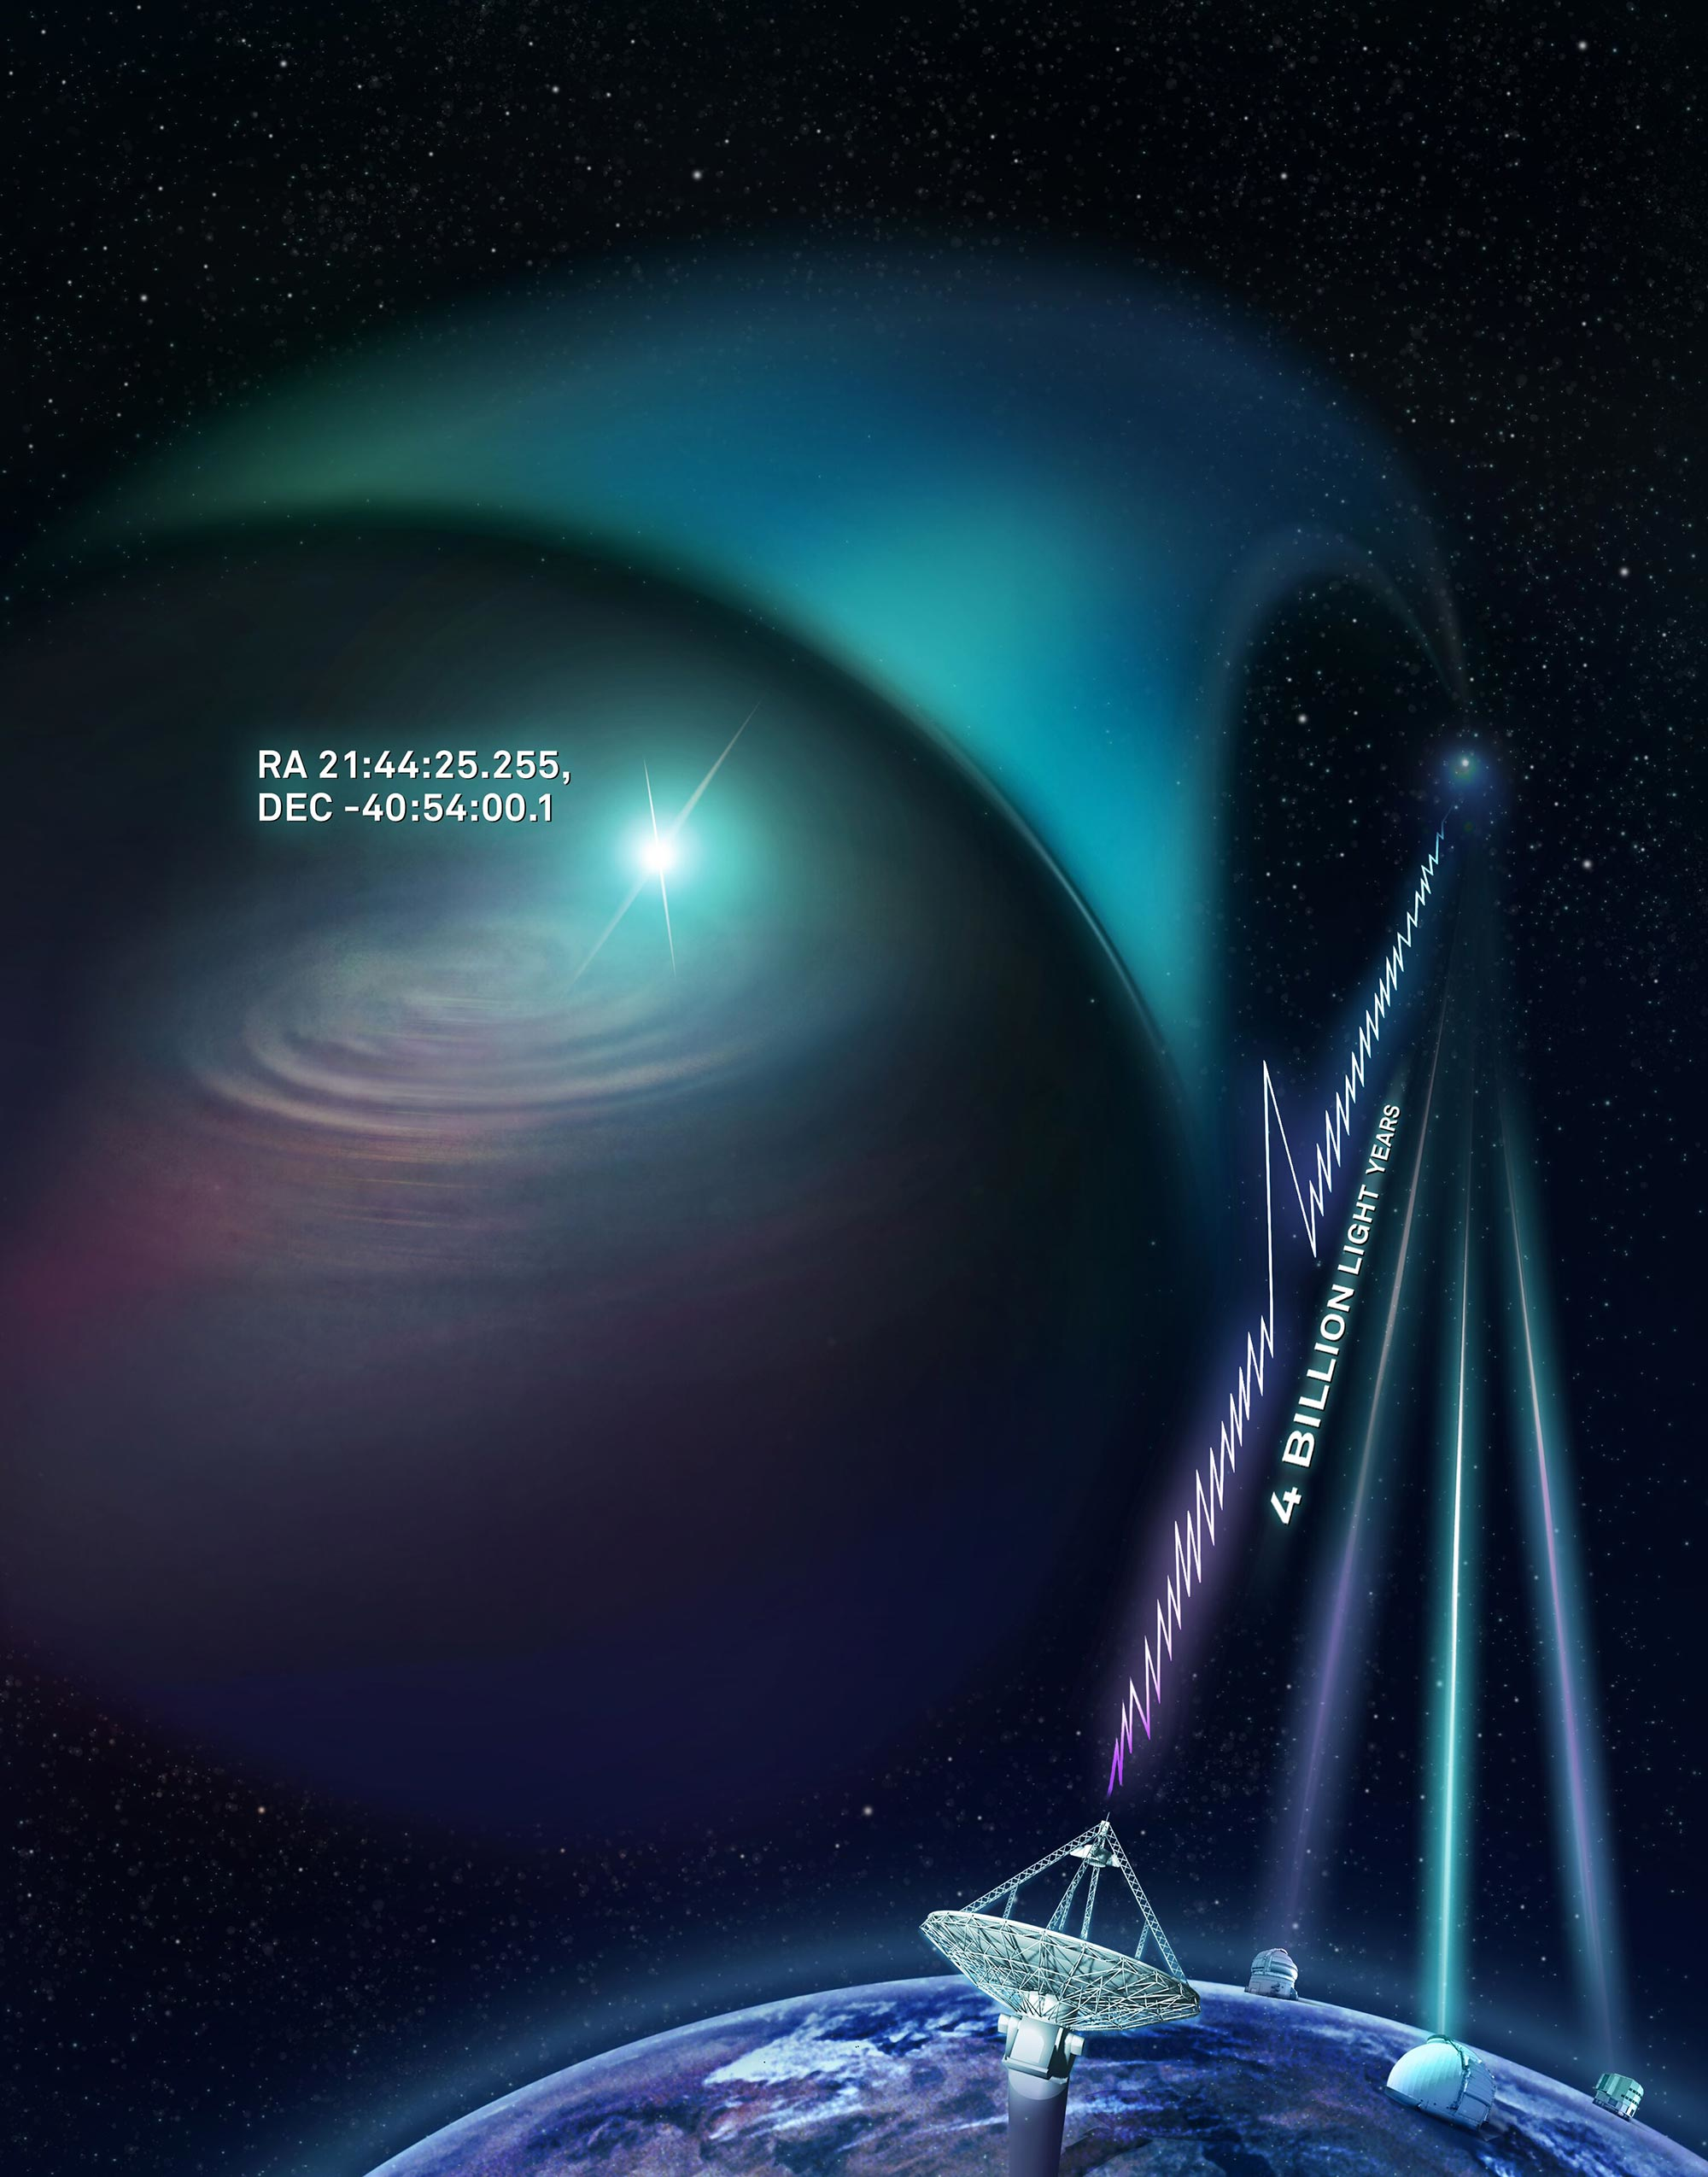

Artist’s impression of CSIRO’s Australian SKA Pathfinder

Artist’s impression of CSIRO’s Australian SKA Pathfinder (ASKAP) radio telescope finding a fast radio burst and determining its precise location. The KECK, VLT and Gemini South optical telescopes joined ASKAP with follow-up observations to image the host galaxy.

Credit: CSIRO/Dr Andrew Howells